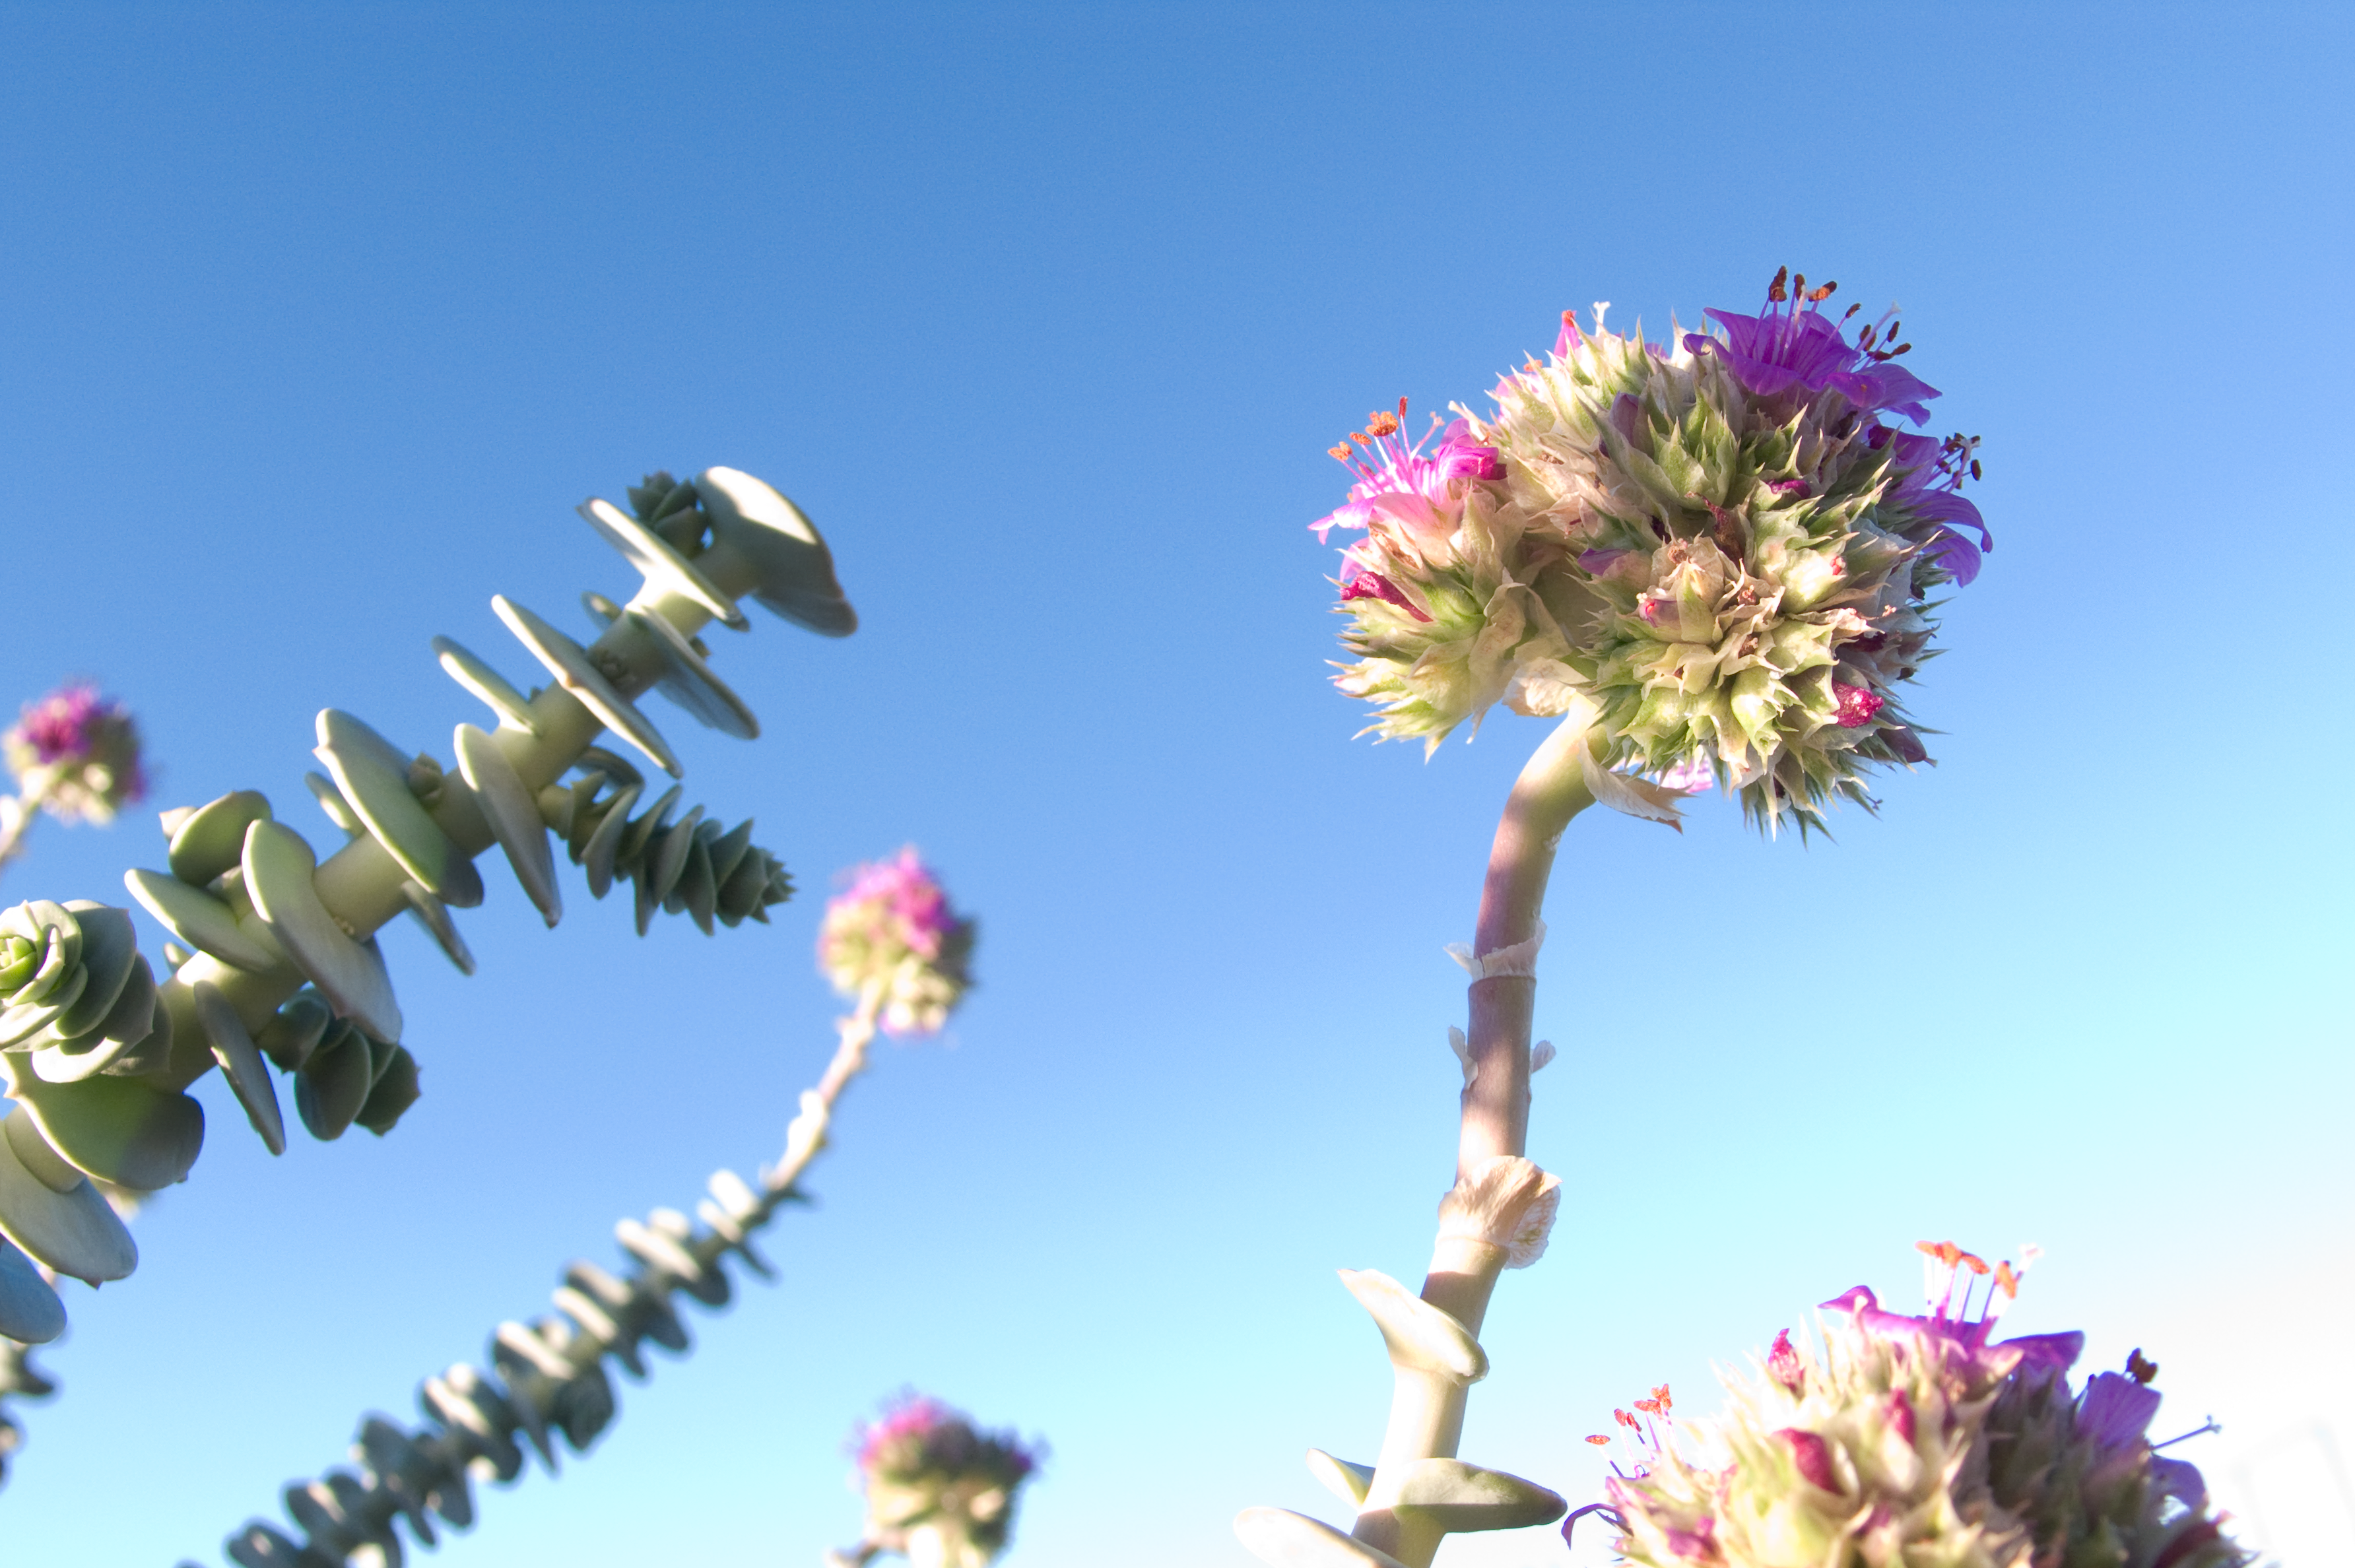

Flowers in the desert

The Atacama desert, where Paranal is located, is extremely dry and arid. Nevertheless, any time when or any place where a little water is found, plants immediately start growing. This beautiful flower grew on the platform covering the Residencia.

Credit: ESO/H.H.Heyer